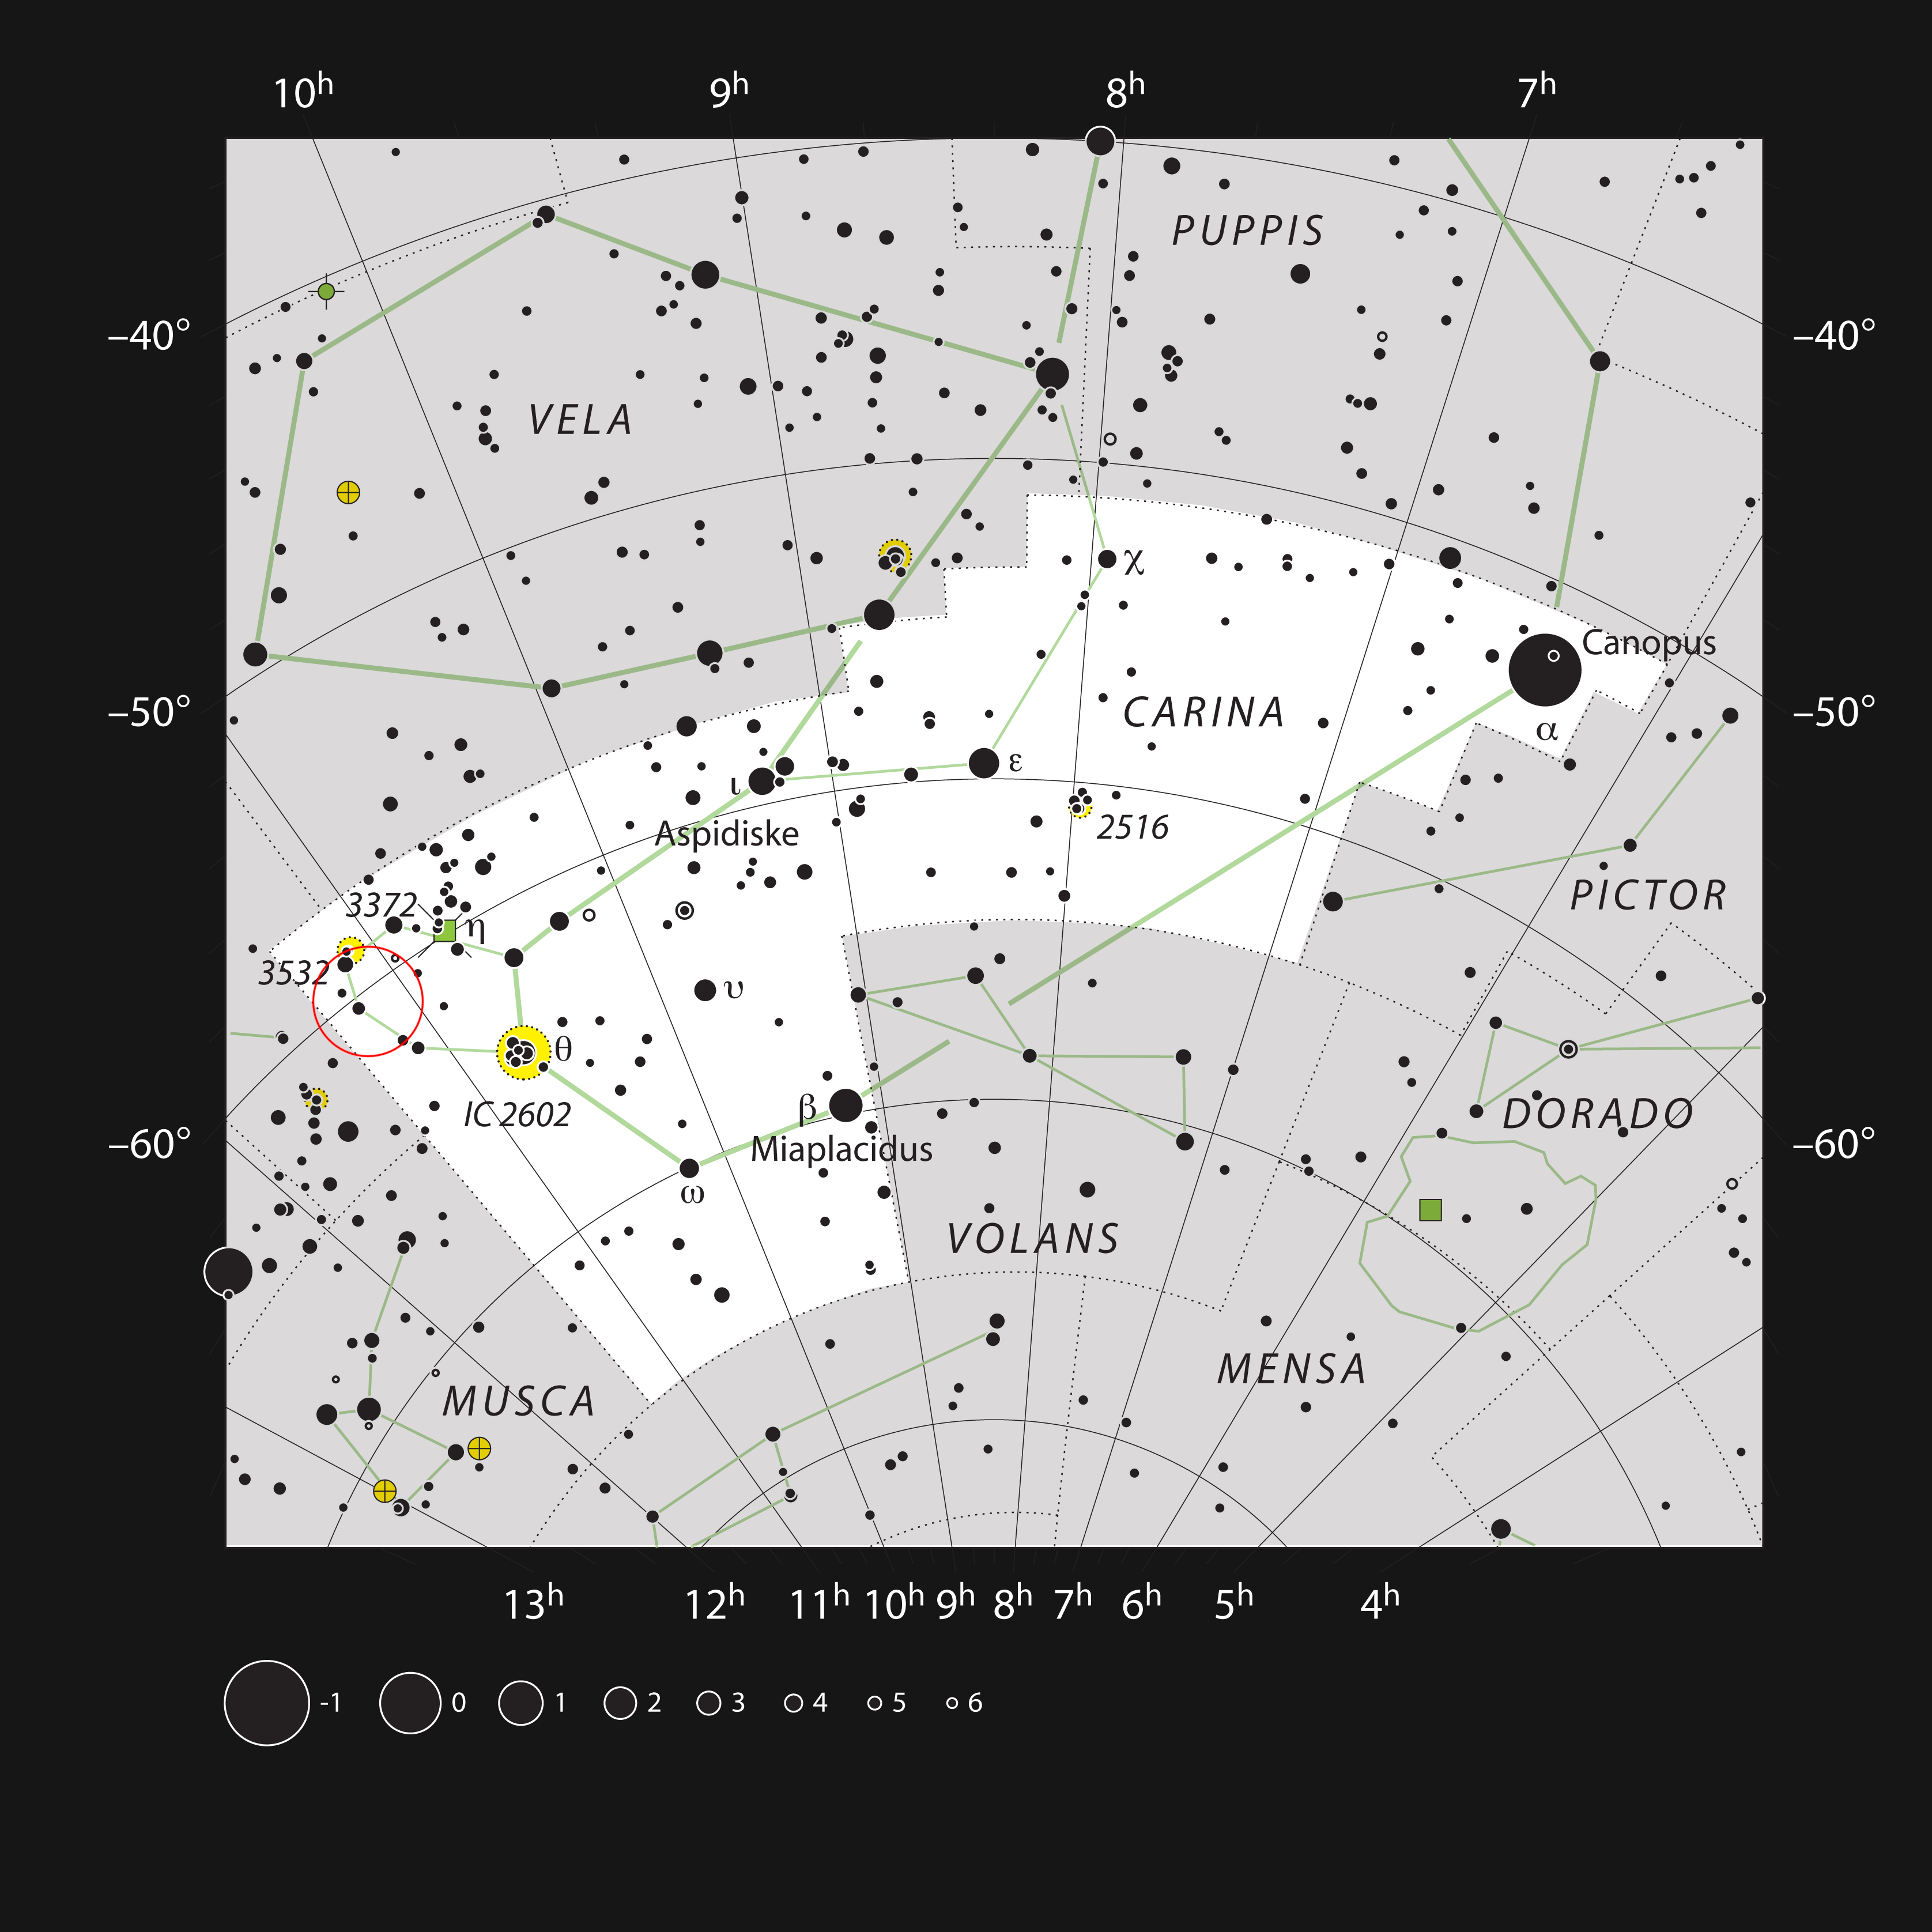

The star cluster NGC 3572 in the constellation of Carina

This chart shows the location of the star cluster NGC 3572 in the constellation of Carina (The Ship’s Keel). This map shows most of the stars visible to the unaided eye under good conditions, and the location of the cluster and its associated glowing gas clouds is highlighted with a red circle on the image. The cluster is easily seen in a small telescope, but the gas clouds are much more elusive.

Credit: ESO, IAU and Sky & Telescope